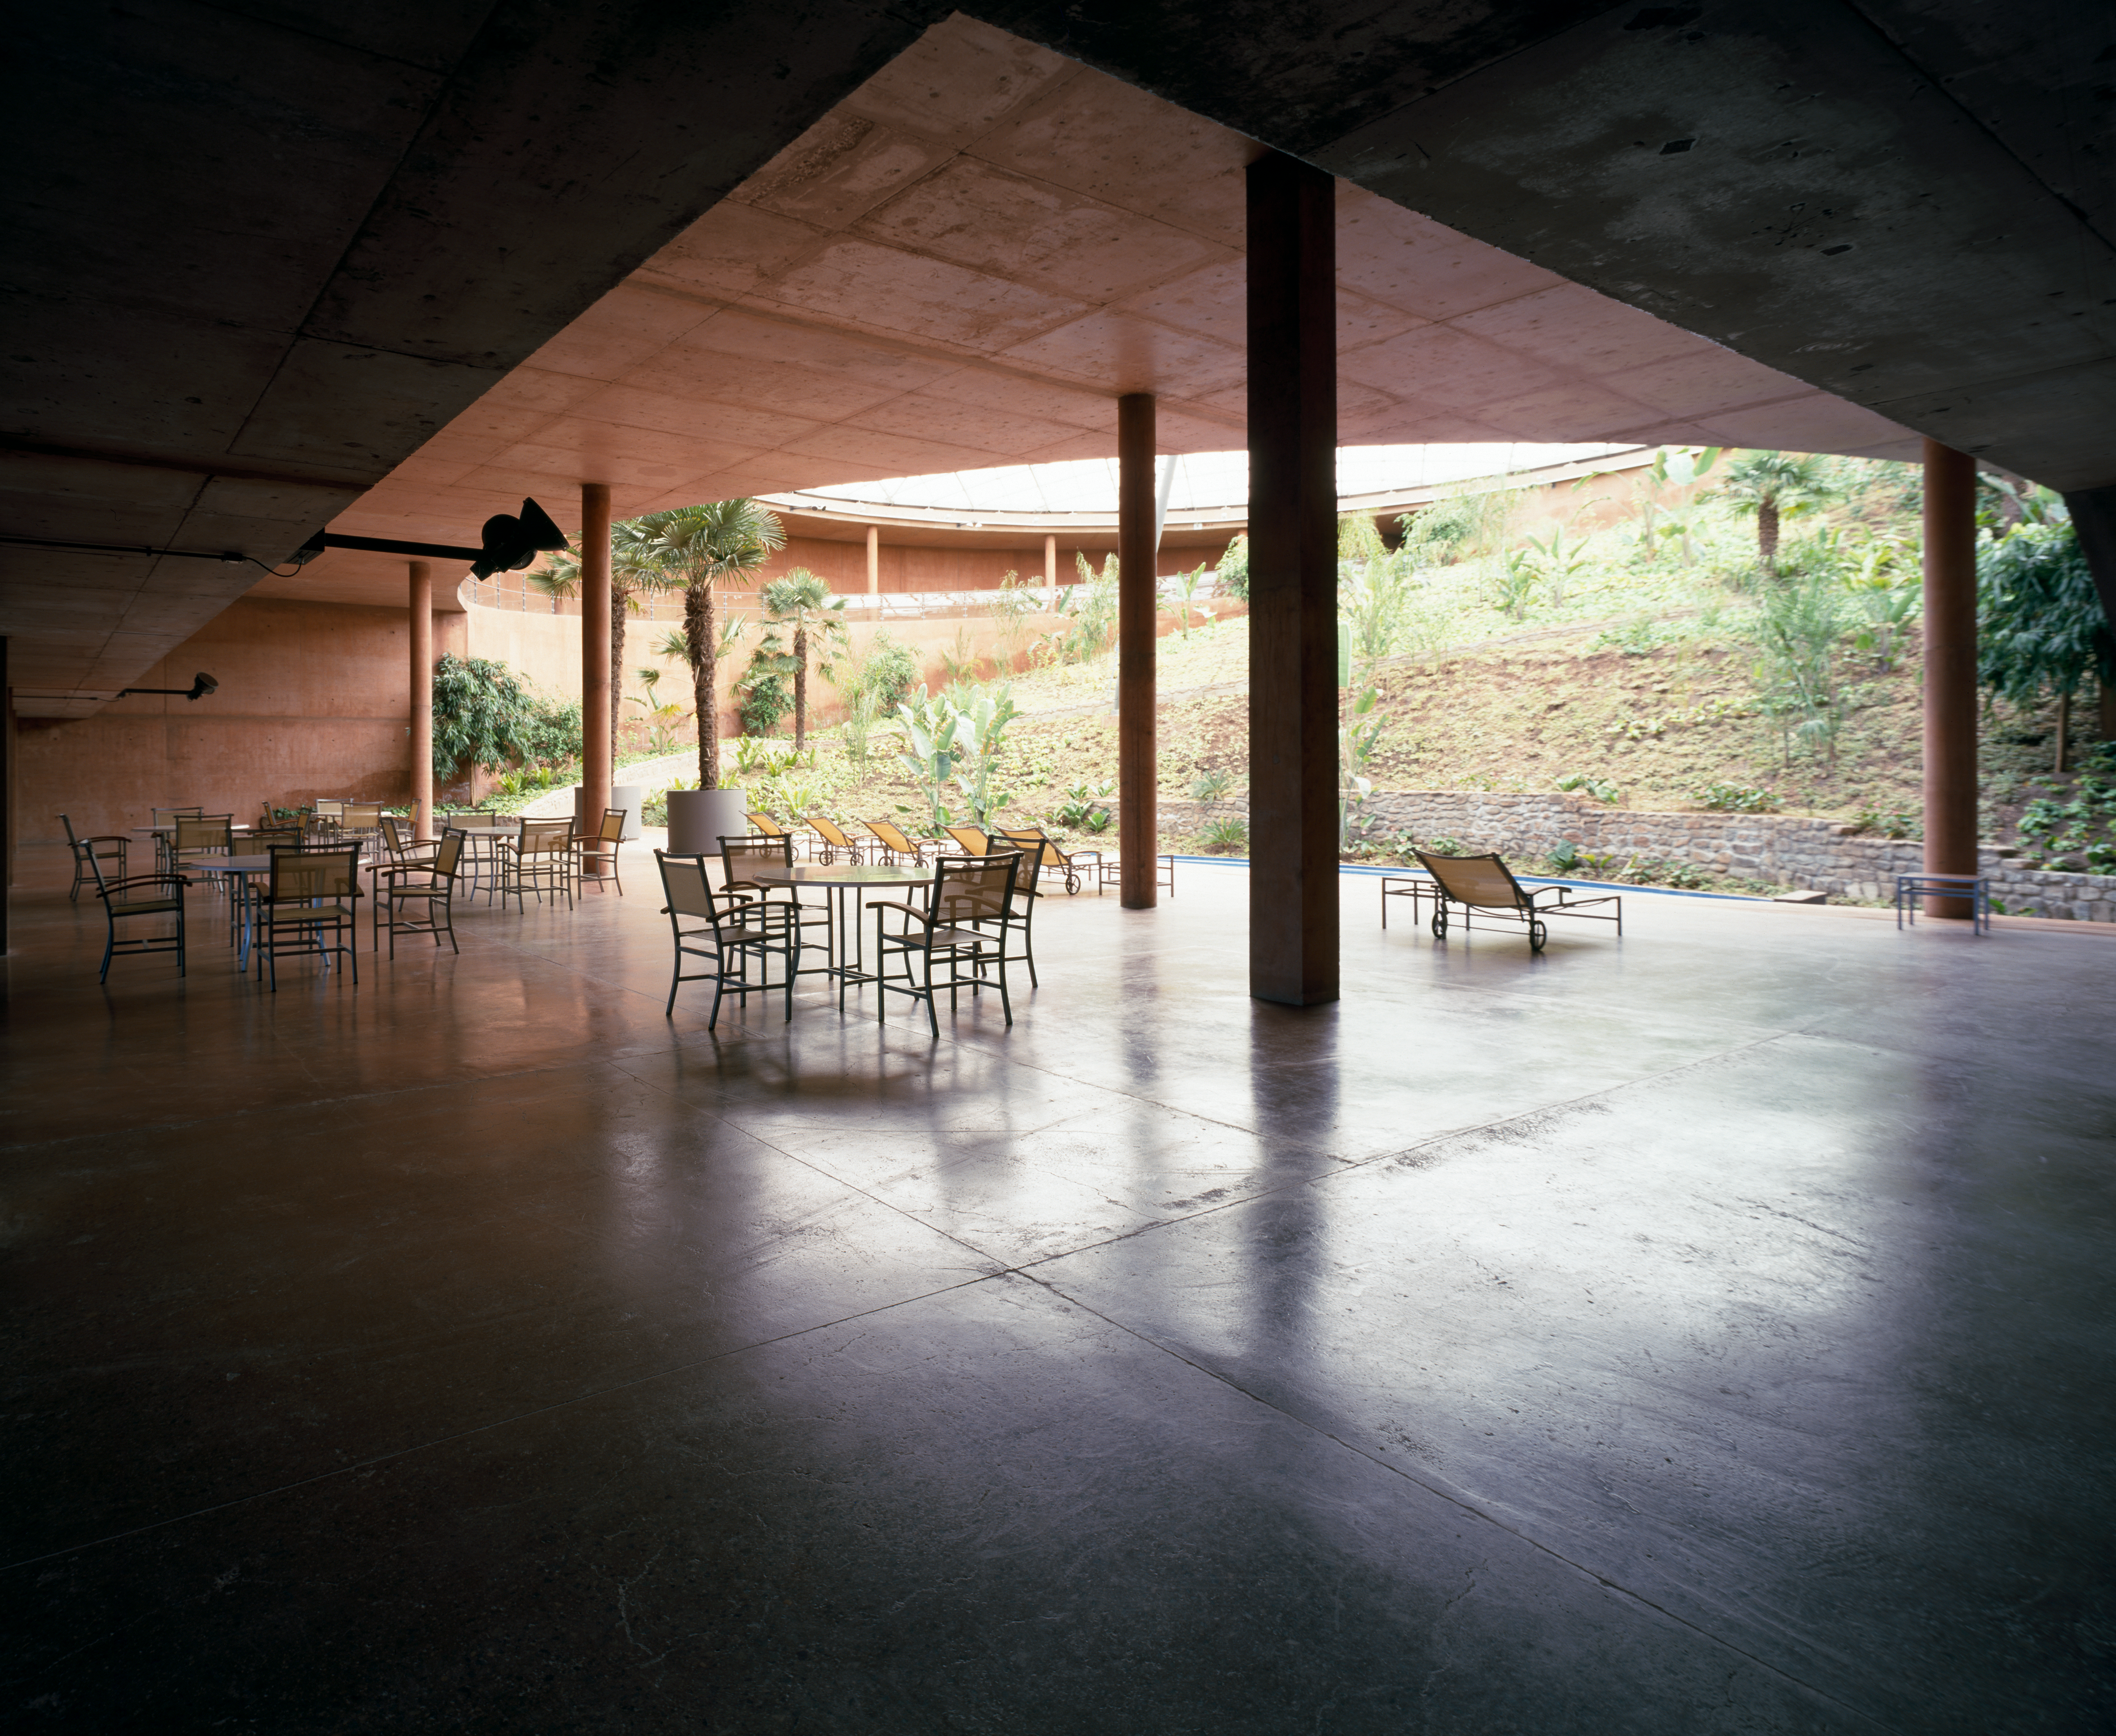

Paranal Residencia

View of the interior of the Paranal Residencia, in the Chilean Atacama Desert in March 2002.

Credit: ESO